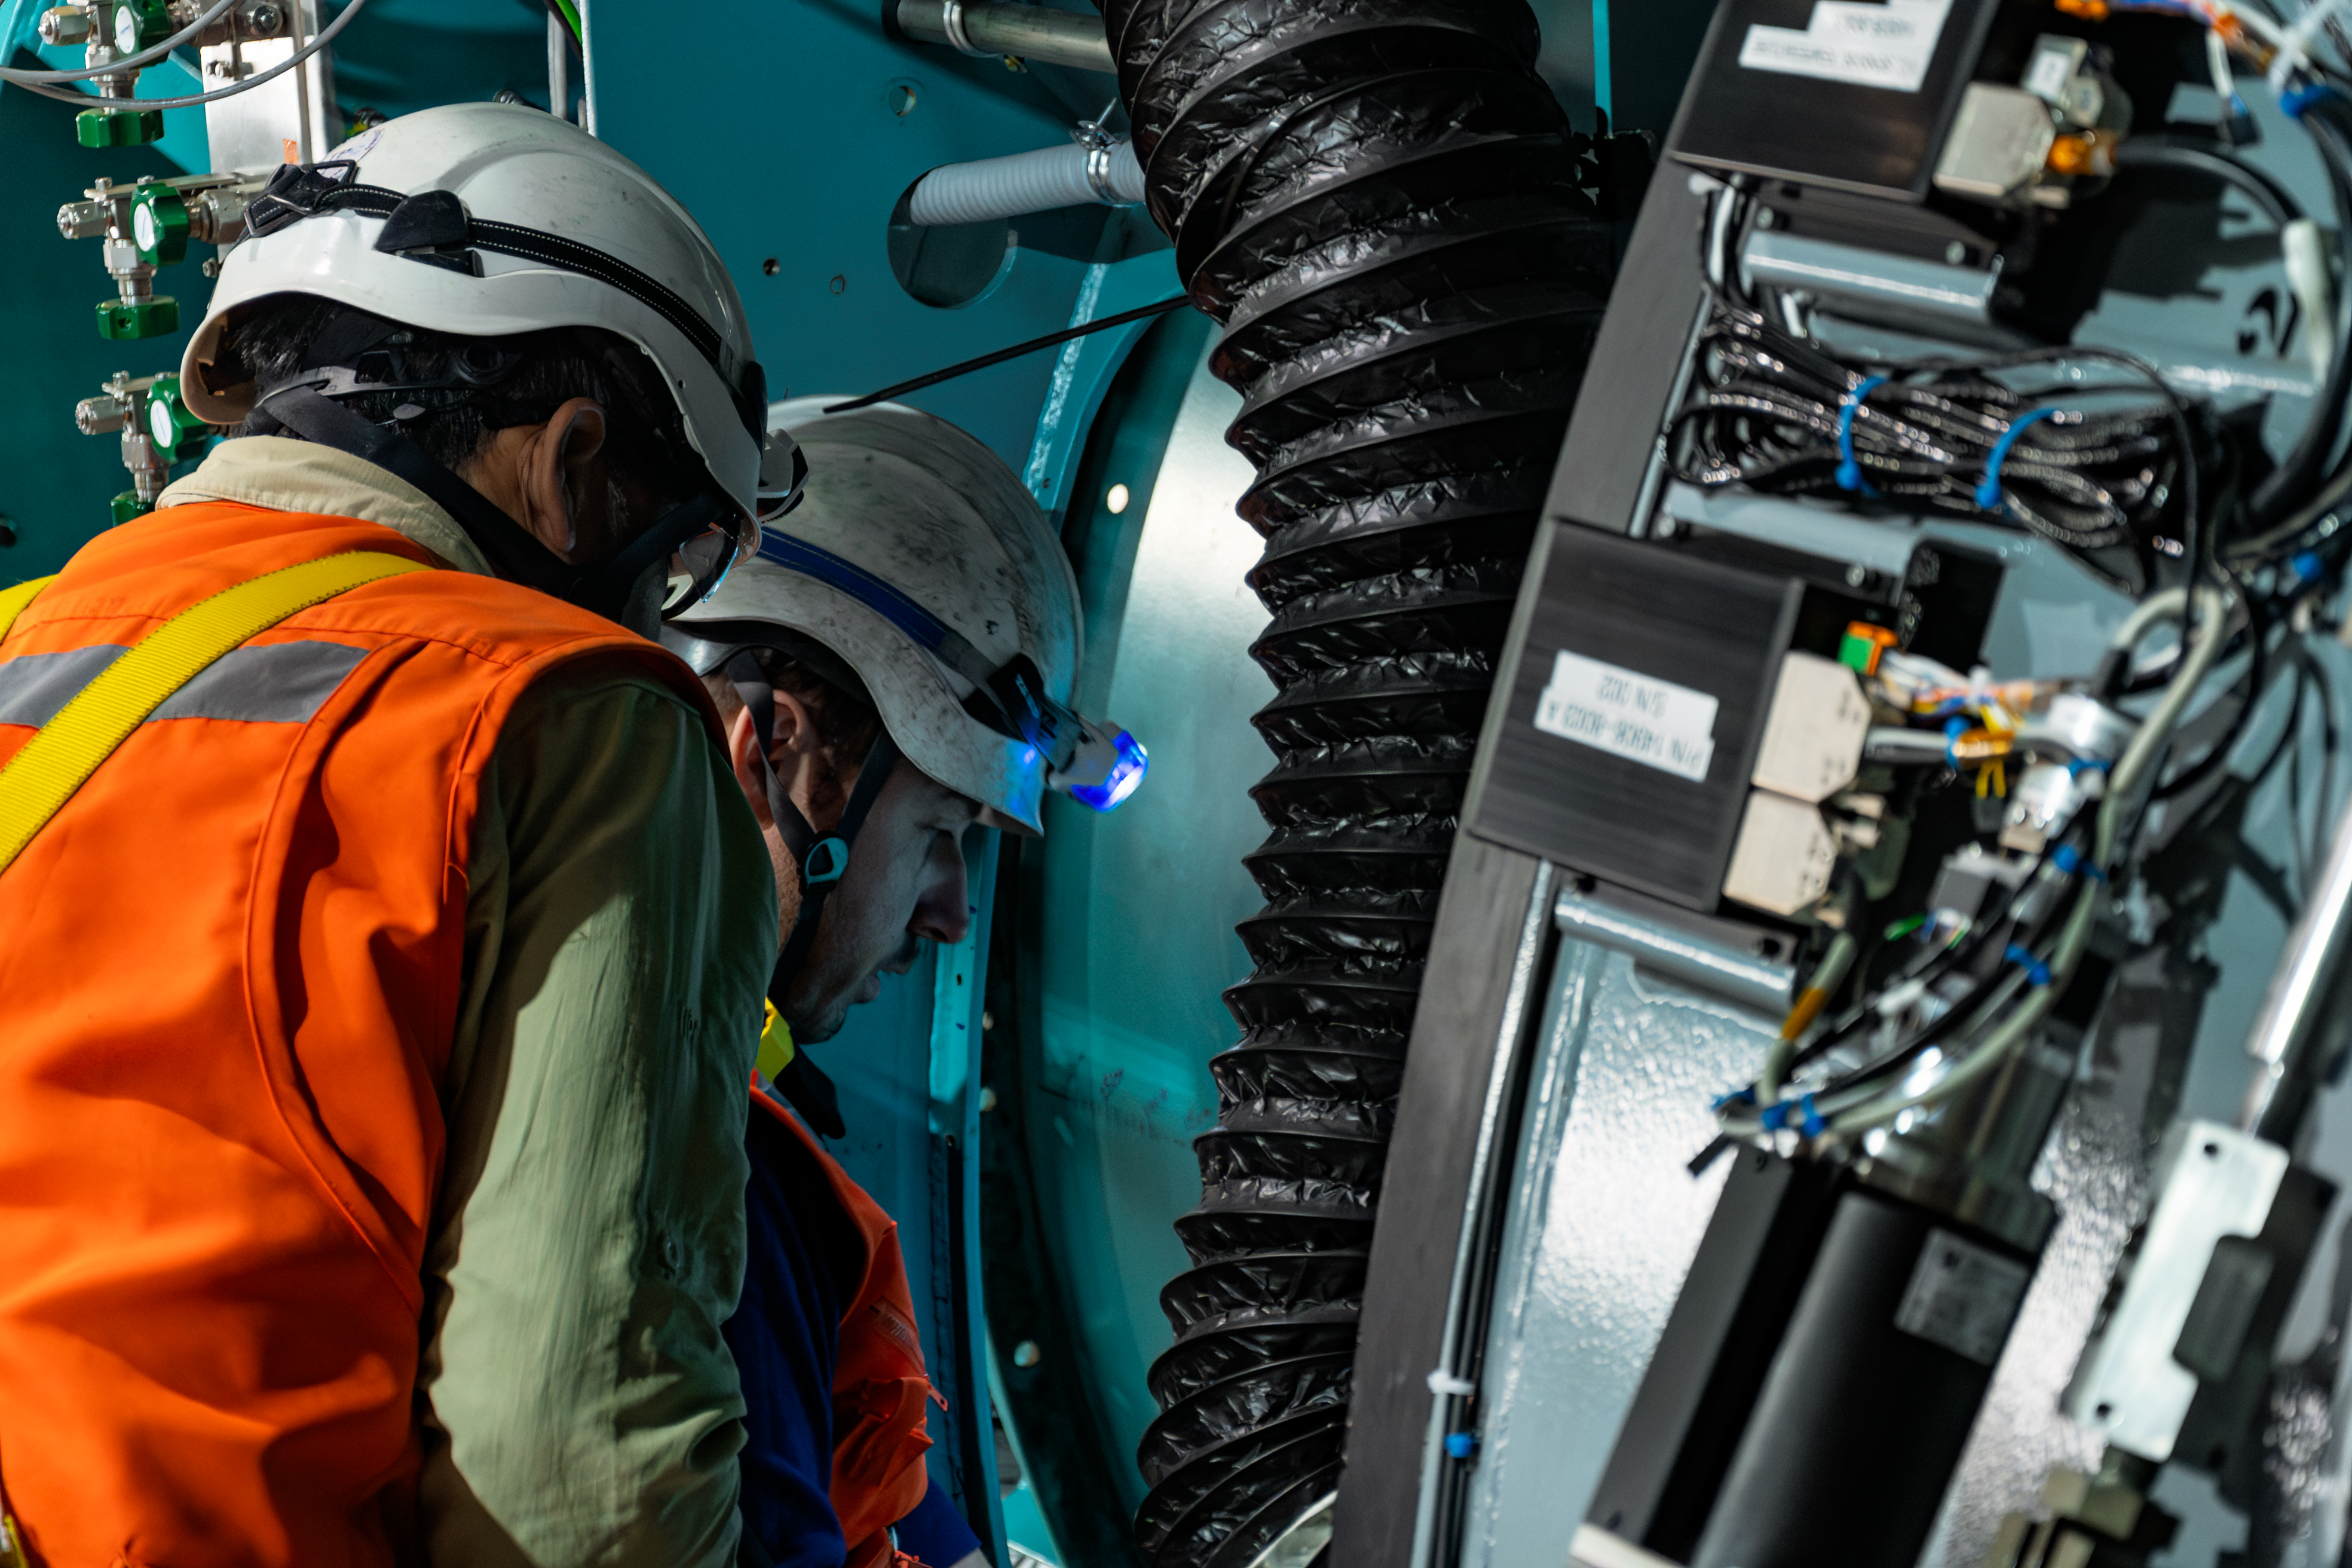

Rubin Camera Installation

The LSST Camera was installed on NSF-DOE Vera C. Rubin Observatory in March 2025.

Credit: RubinObs/NOIRLab/SLAC/NSF/DOE/AURA/B. Quint